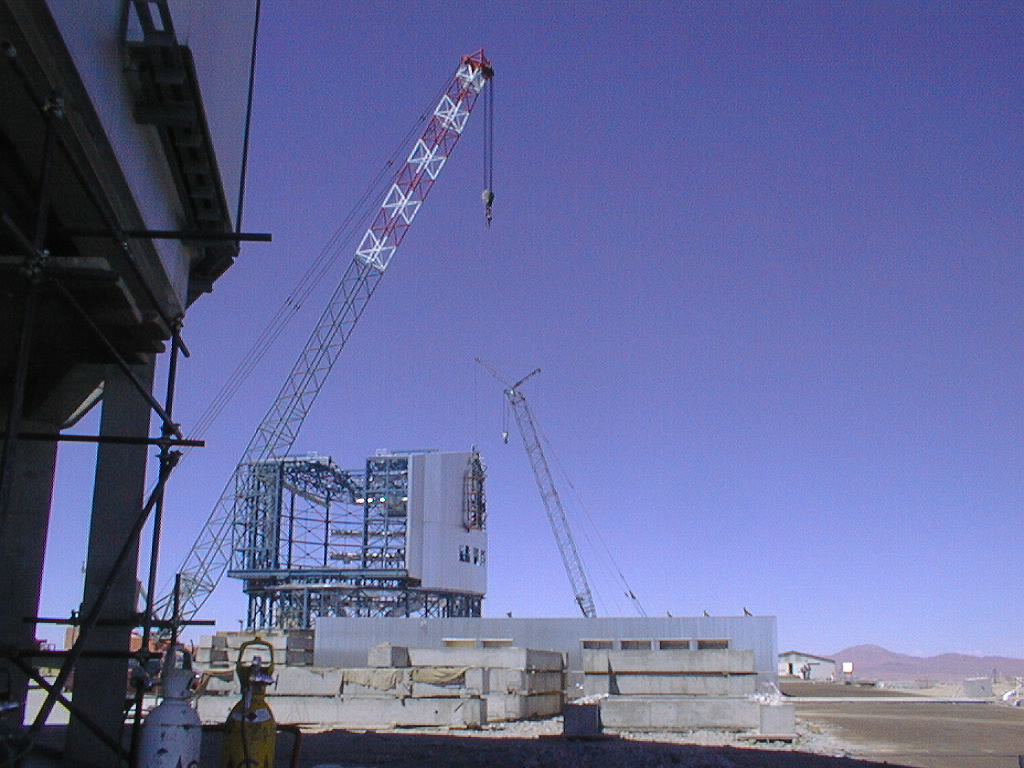

Construction work on the 4th Unit Telescope enclosure

Construction work on the cladding of the fourth unit telescope enclosure at the ESO Paranal Observatory site in Chile (Photo obtained on February 13, 1998).

Credit: ESO